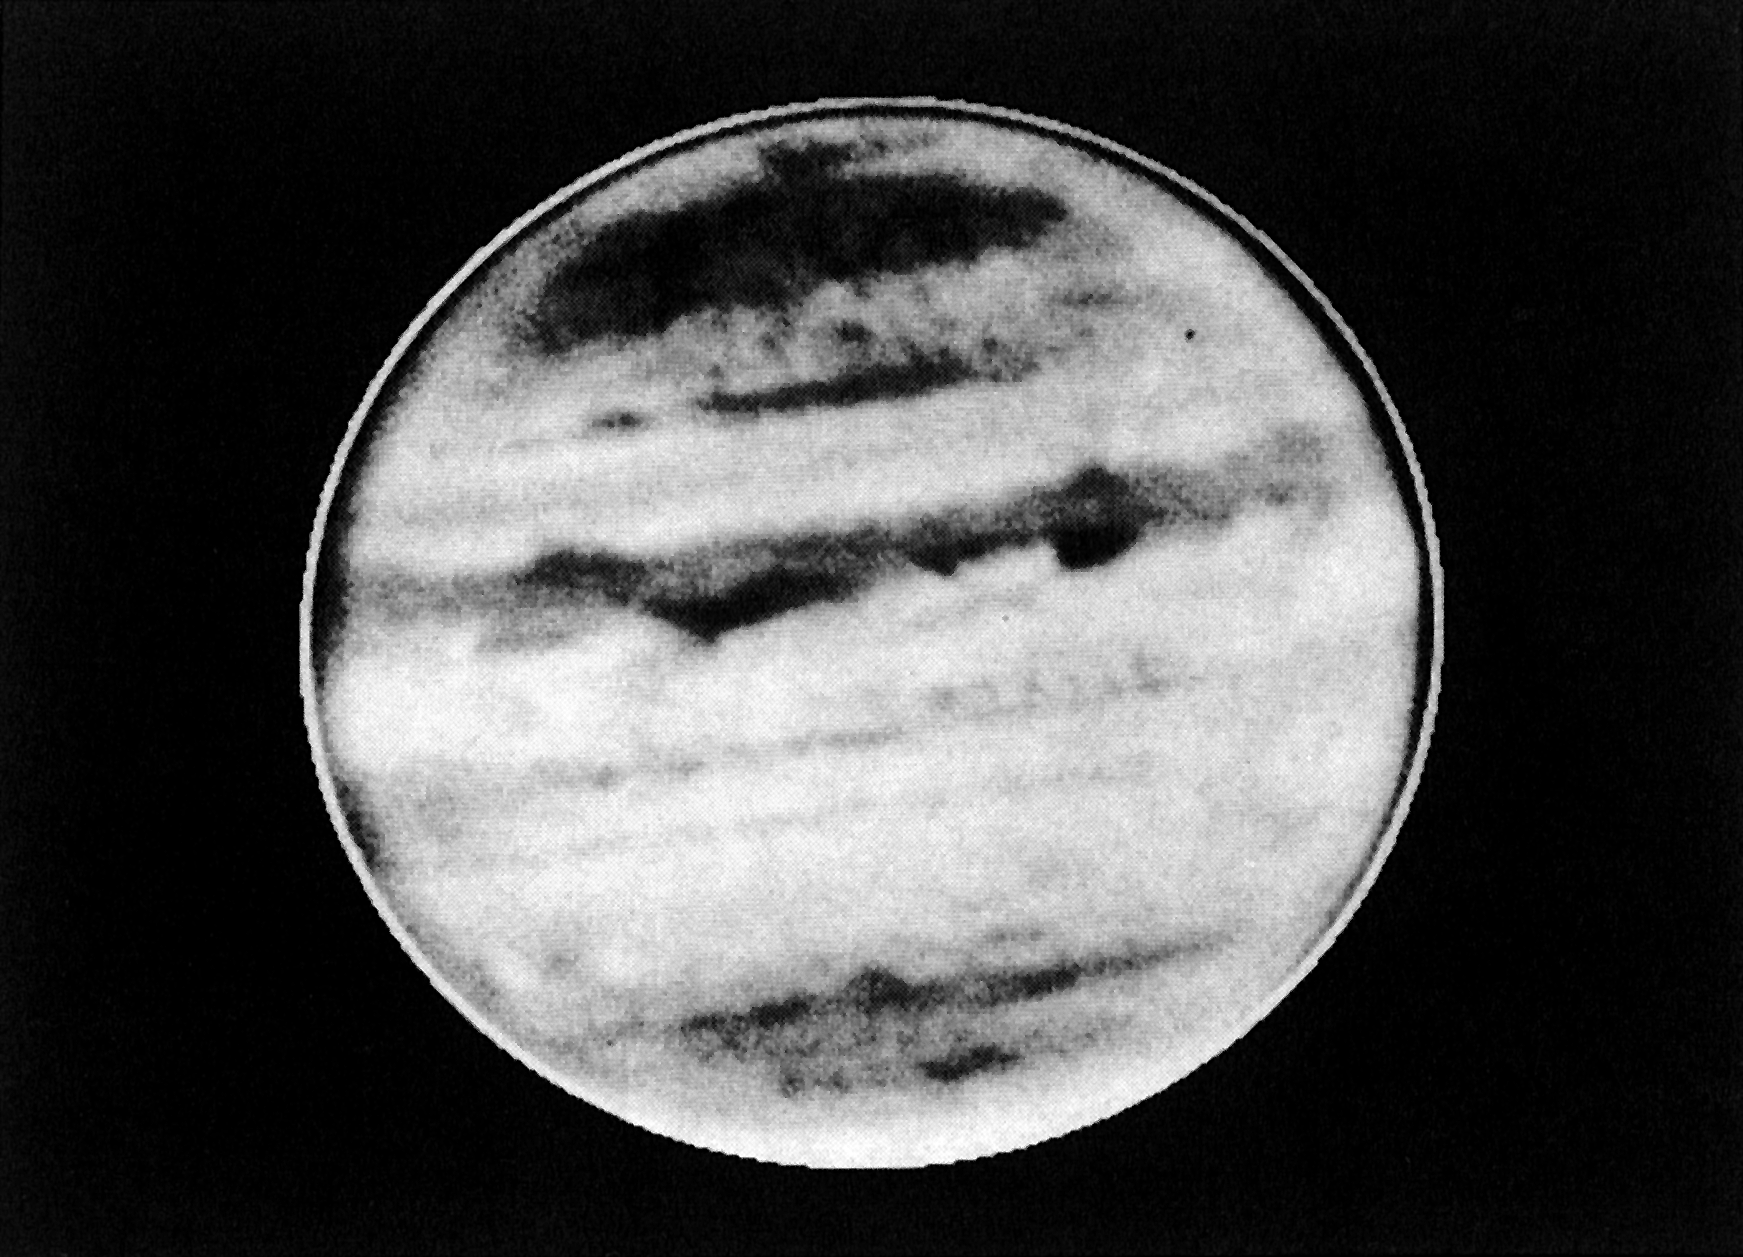

Infrared image of giant planet Jupiter

This a very-short CCD exposure of the giant planet Jupiter, obtained with the NTT through an infrared filter with a passband near 1000 nm. At the time of the observation, Jupiter was only above the northern horizon at La Silla.

Credit: ESO